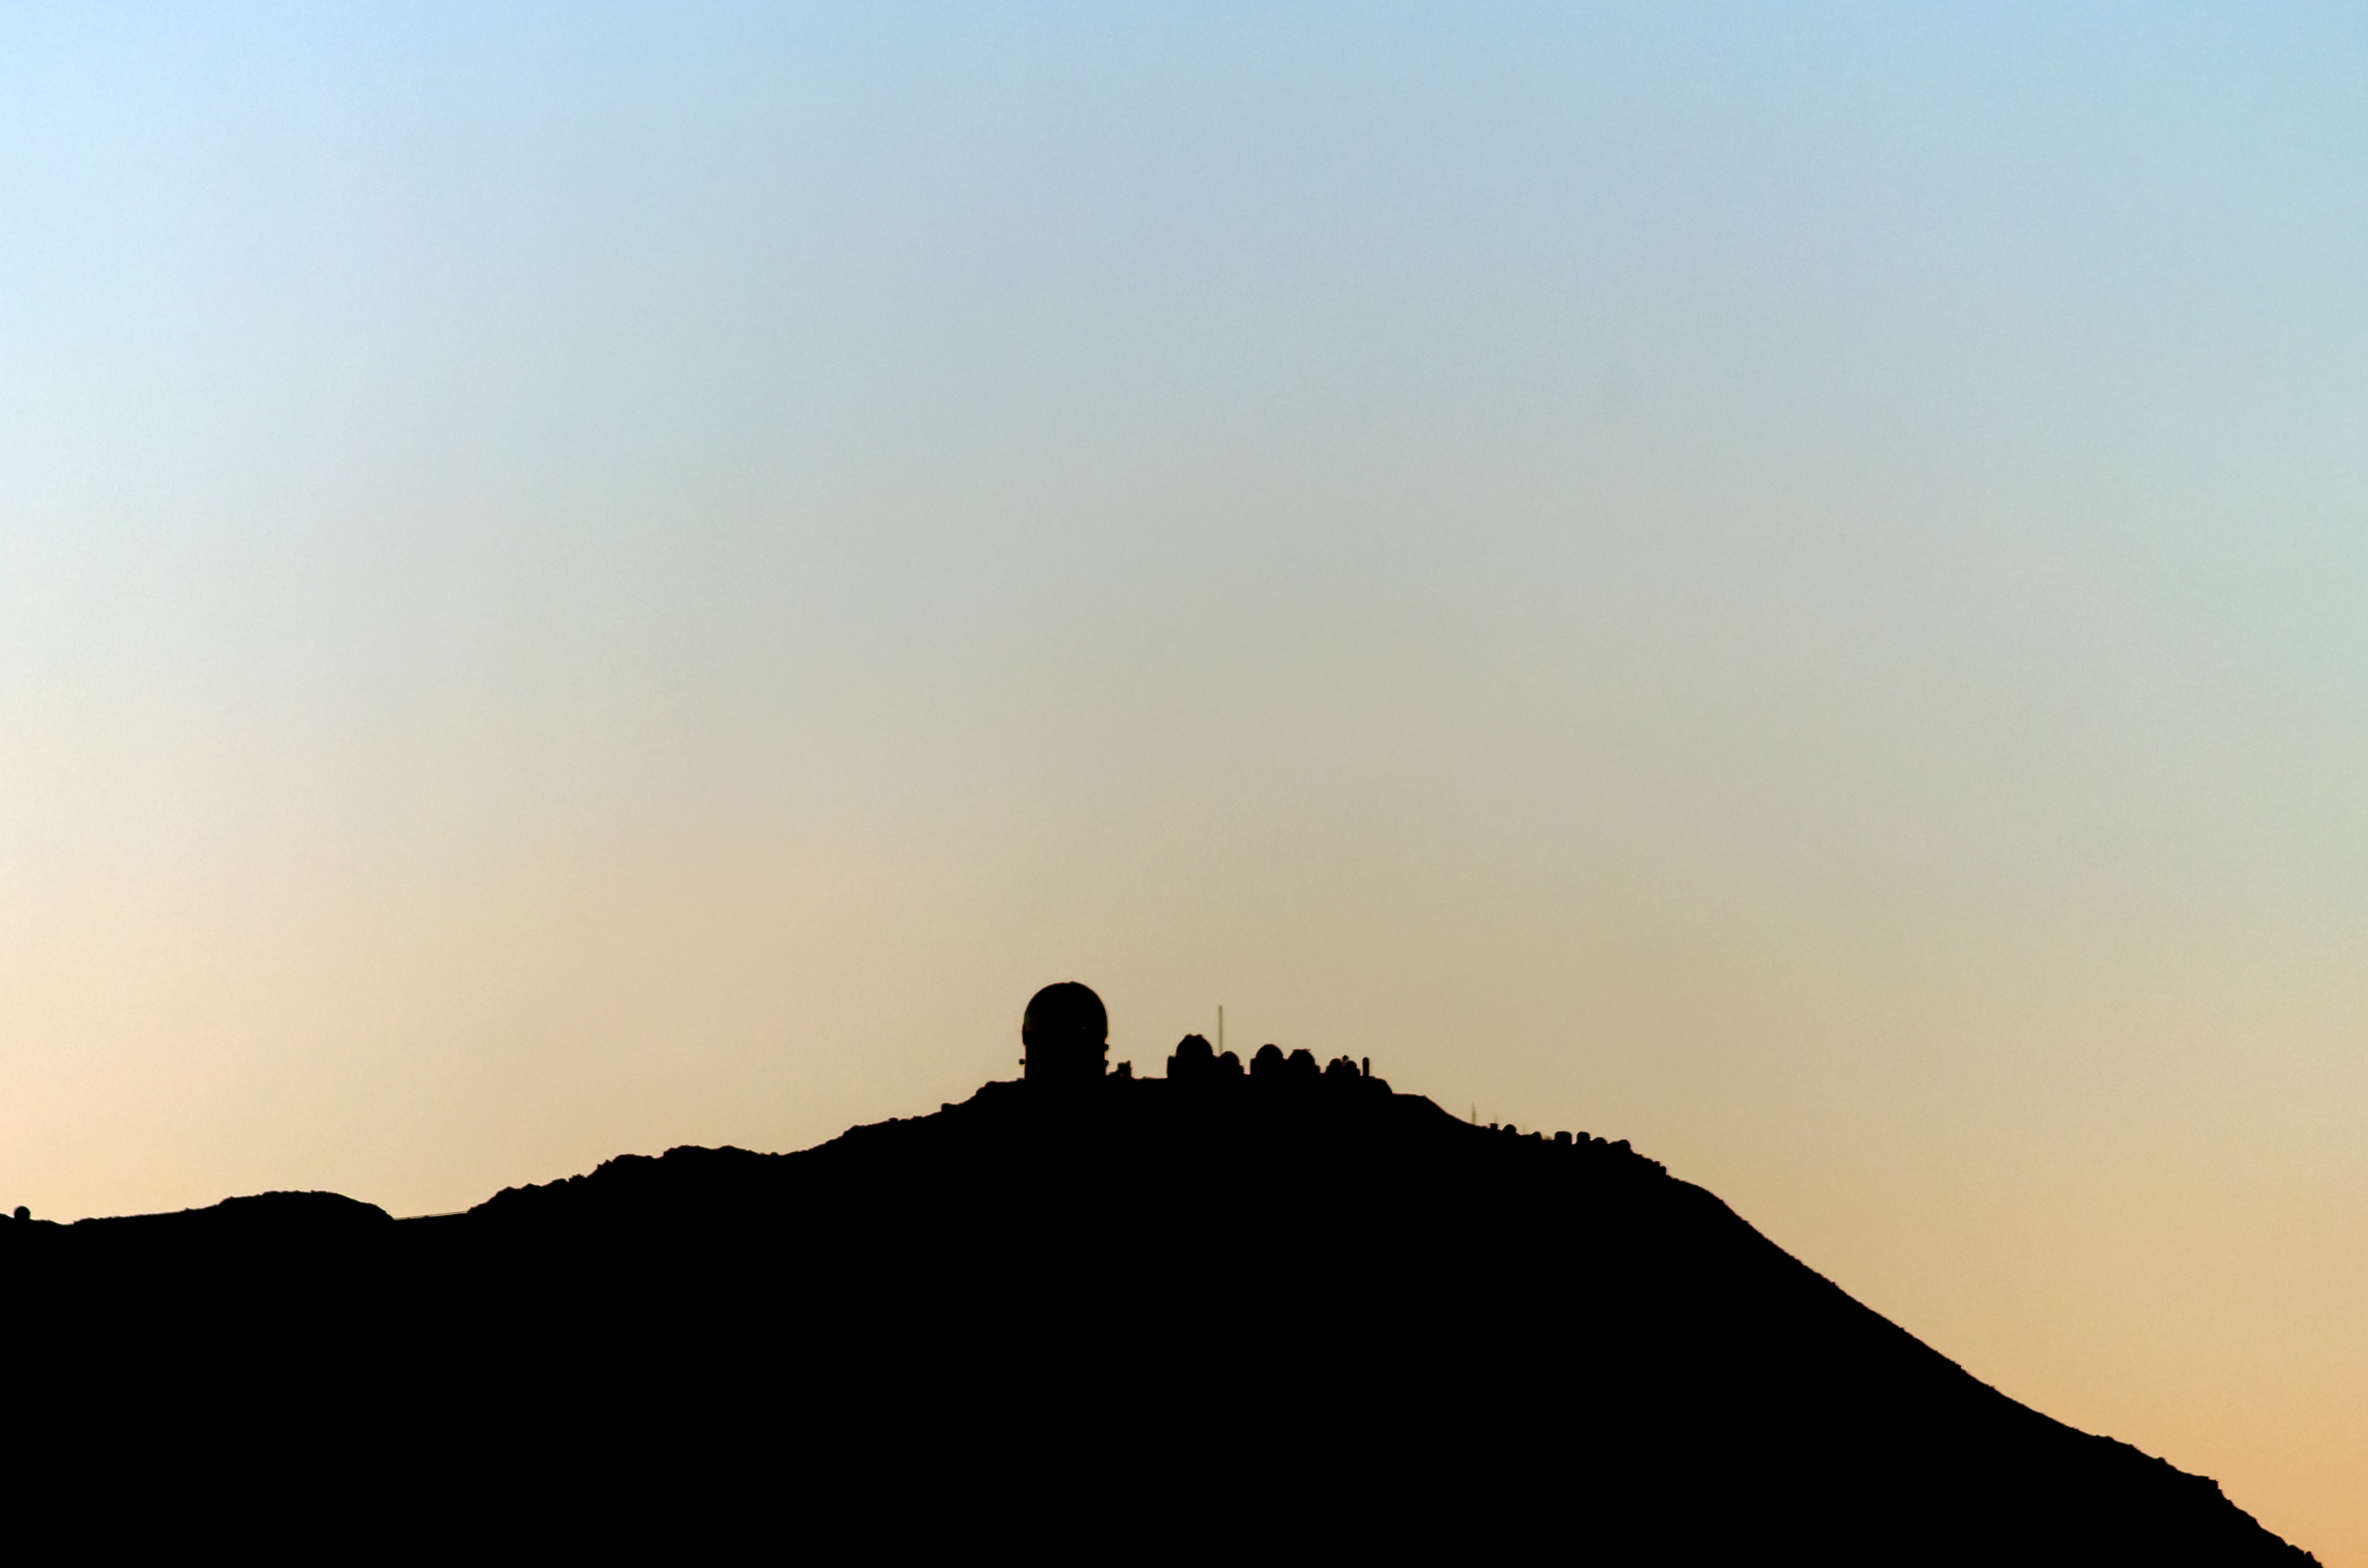

CTIO silhouette

CTIO silhouette.

Credit: CTIO/NOIRLab/NSF/AURA/D. Munizaga